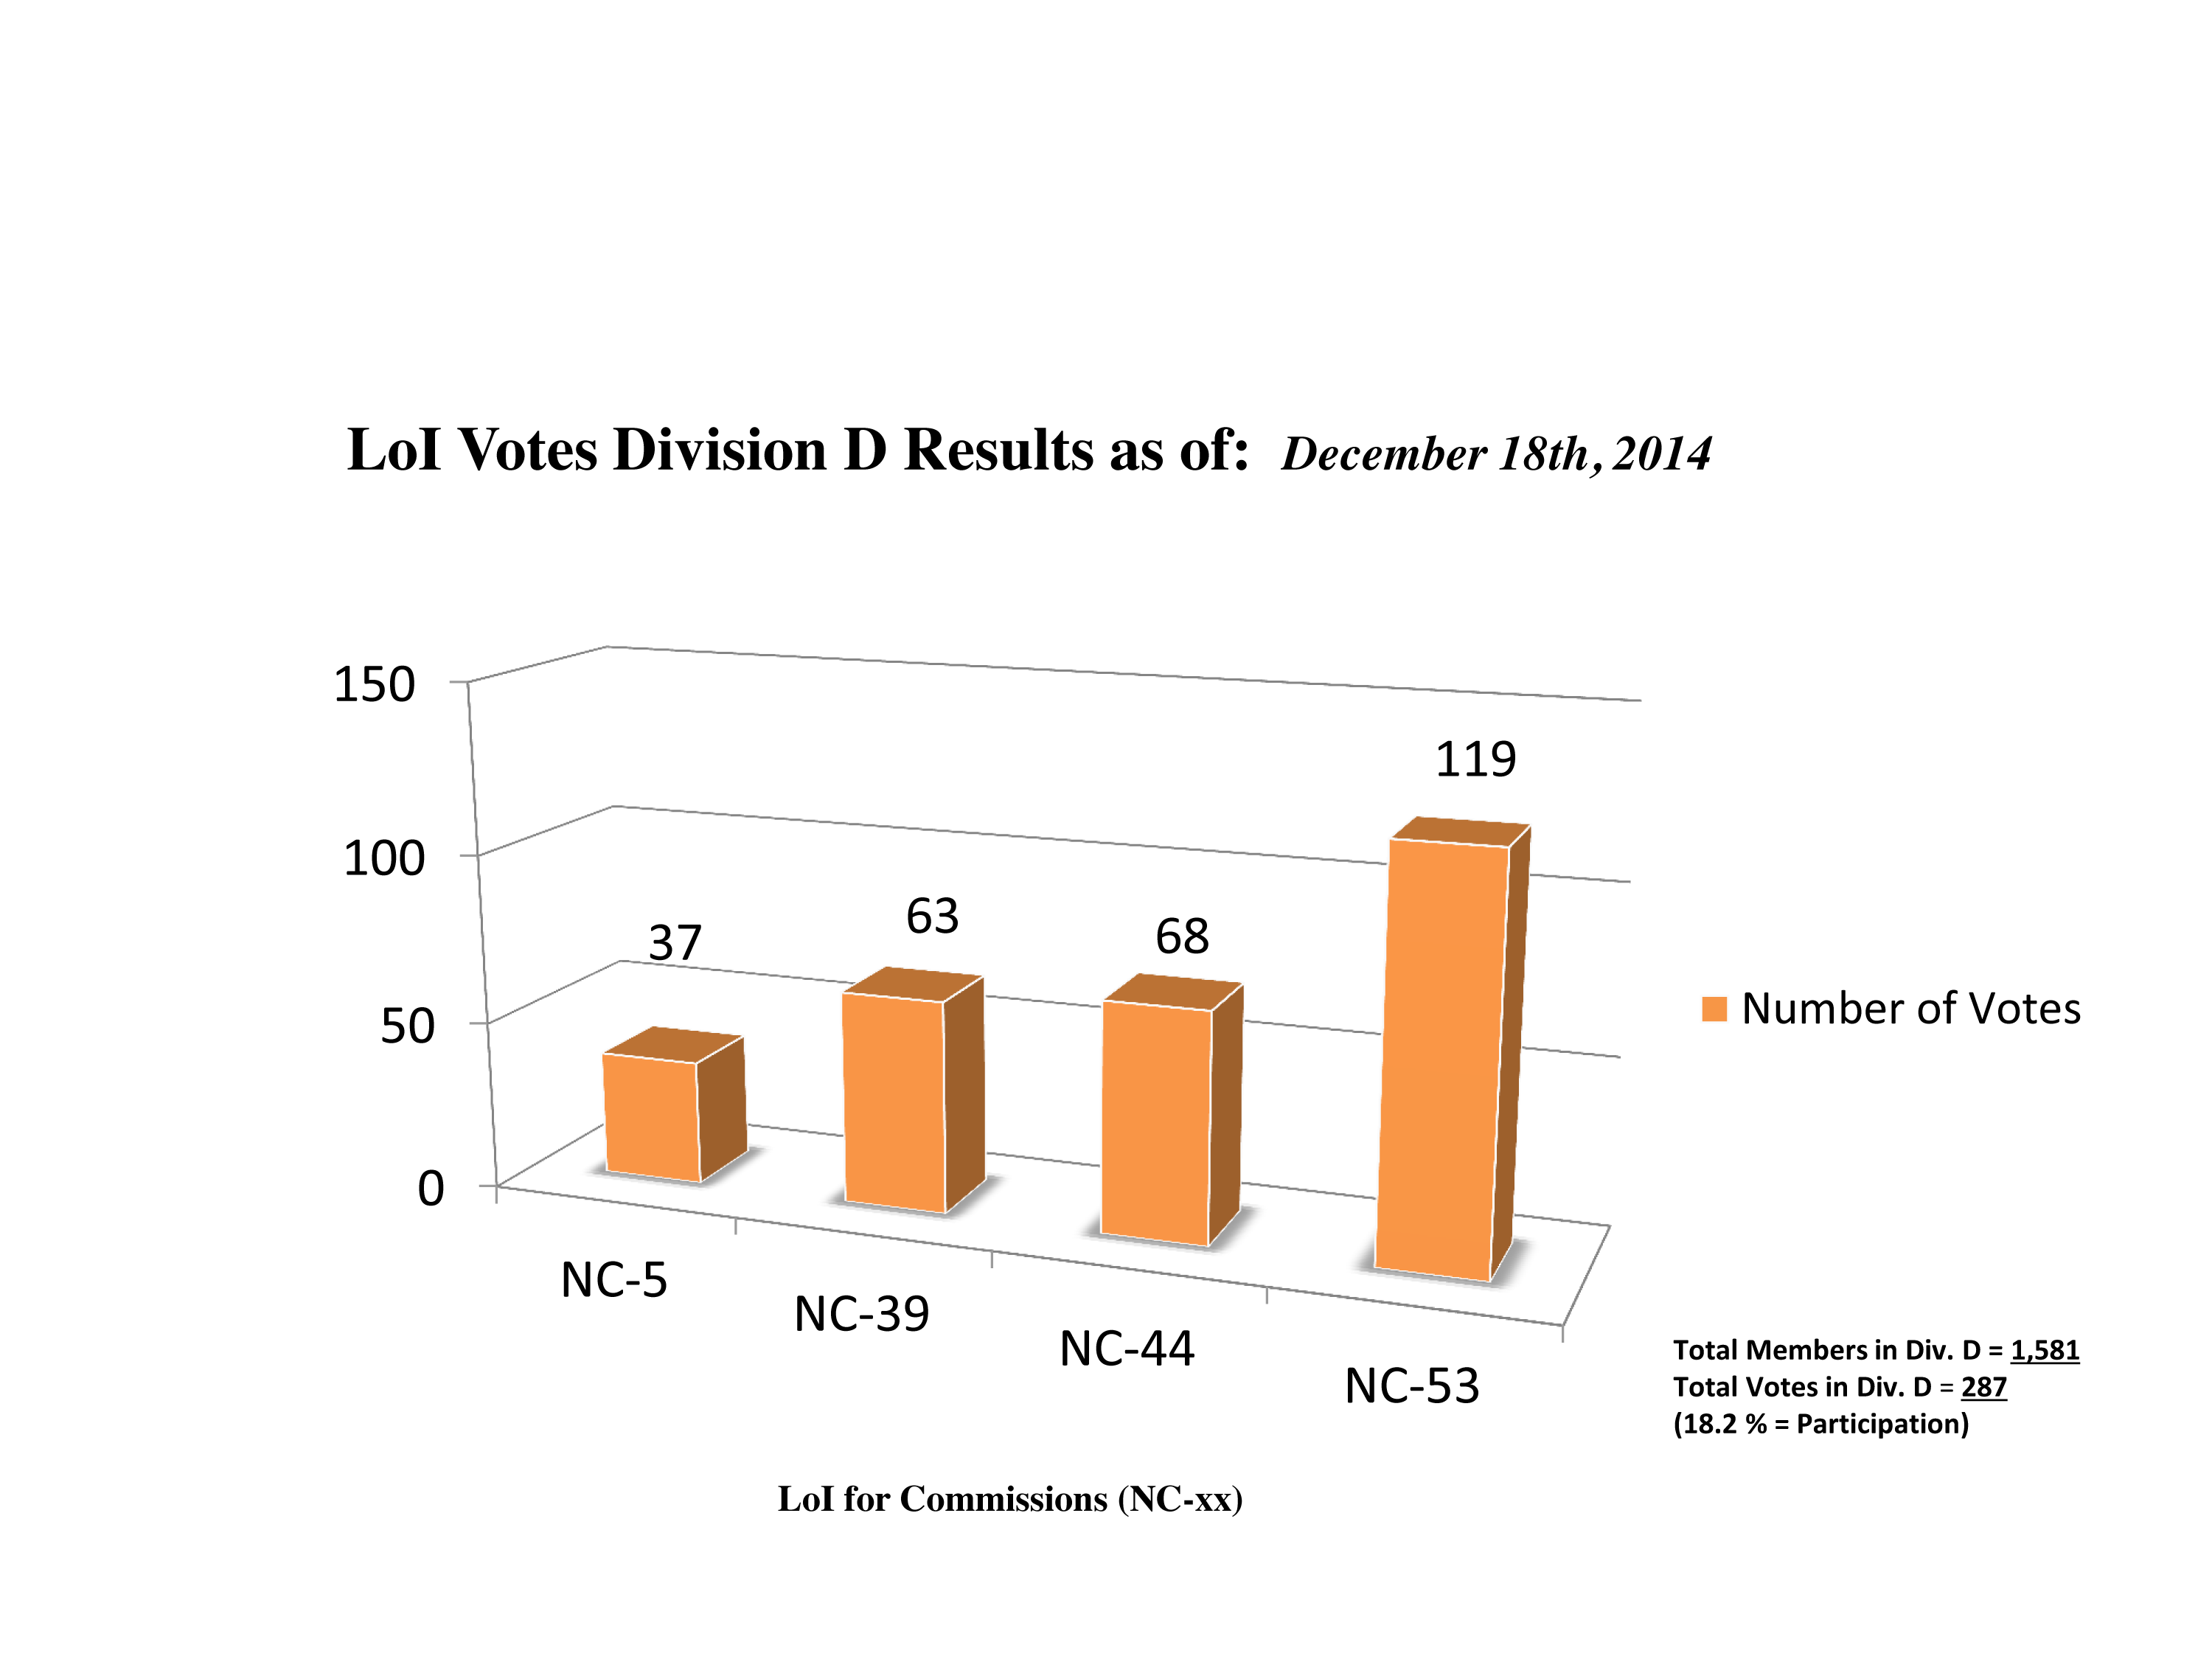

Division D Commission Reform votes (intermediate results)

The graph presents the intermediate results sorted by Division. Proposed Commissions may appear in more than one Division, if the proposers have requested the Cross-Division status. Only the Primary Division has been taken into account for the Inter-Division status. The final results will be presented in January 2015.

Division D: High-Energy Phenomena & Fundamental Physics
NC-5: Gravitational Wave Astronomy
NC-39: Gravitational Wave Astrophysics
NC-44: Supernovae
NC-53: BH & Evolution of Galaxies

Credit: IAU